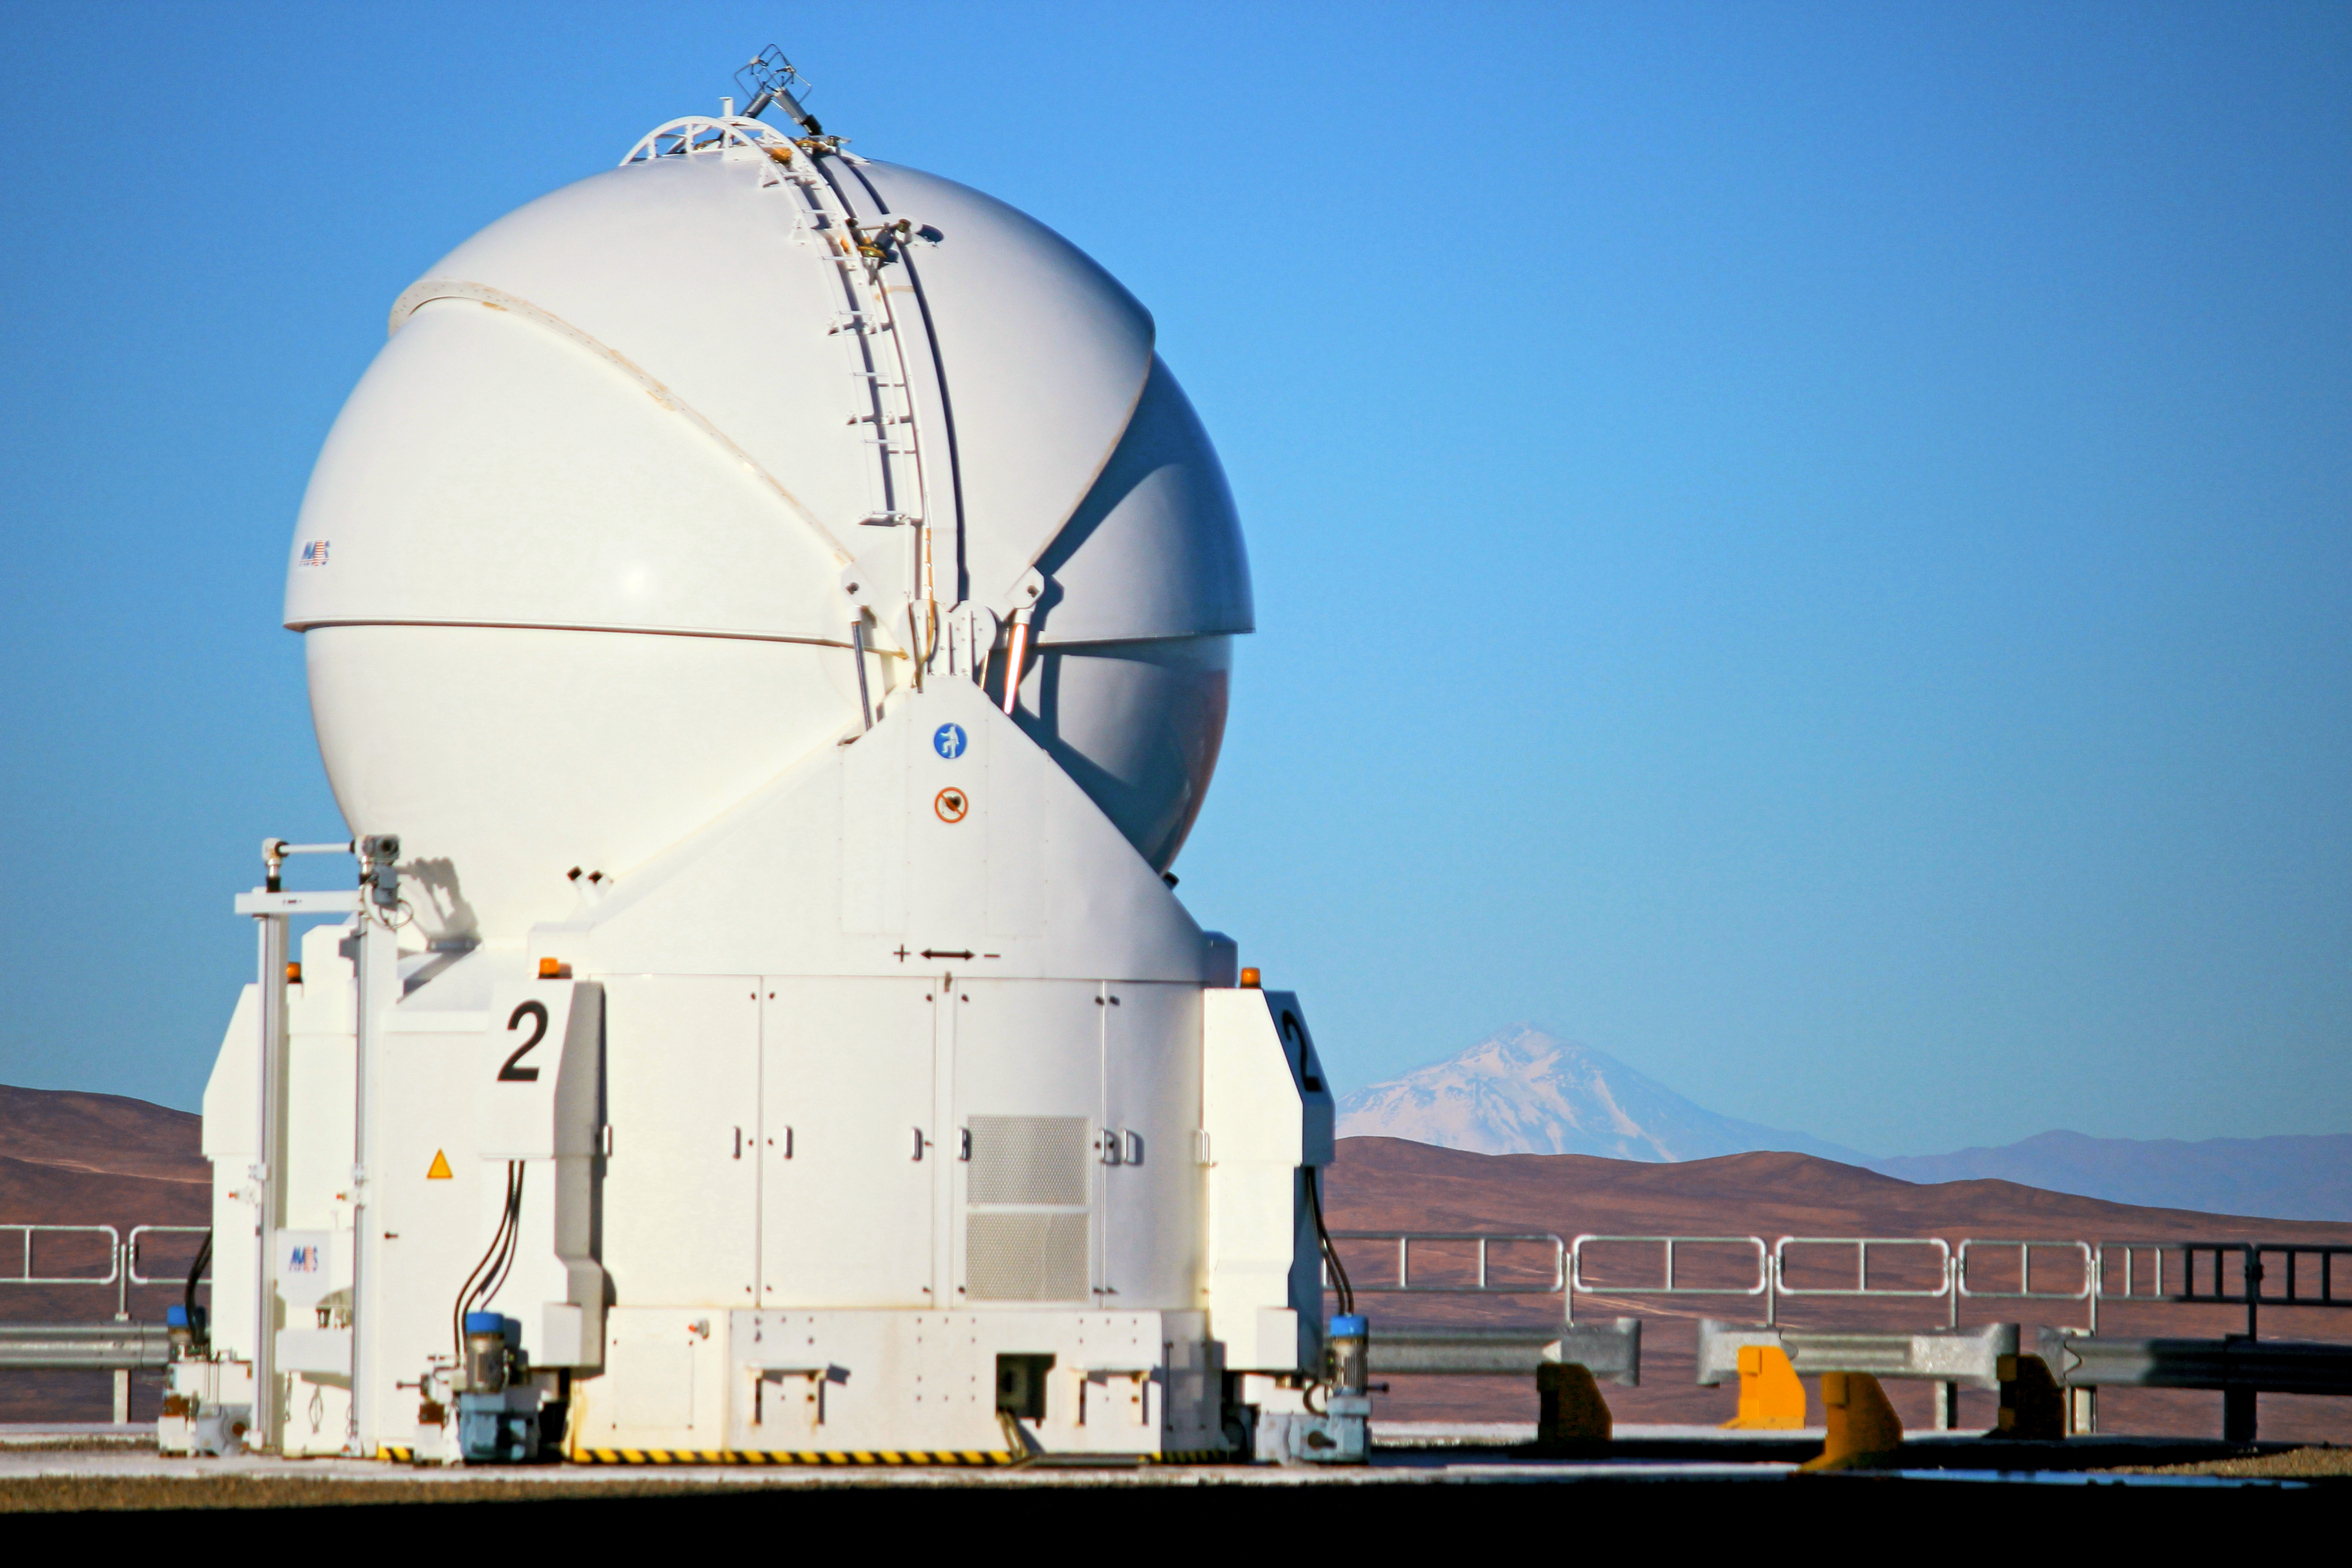

VLT Auxiliary Telescope

Picture of one of the four VLT auxiliary telescopes

Credit: ESO/D.Gadotti